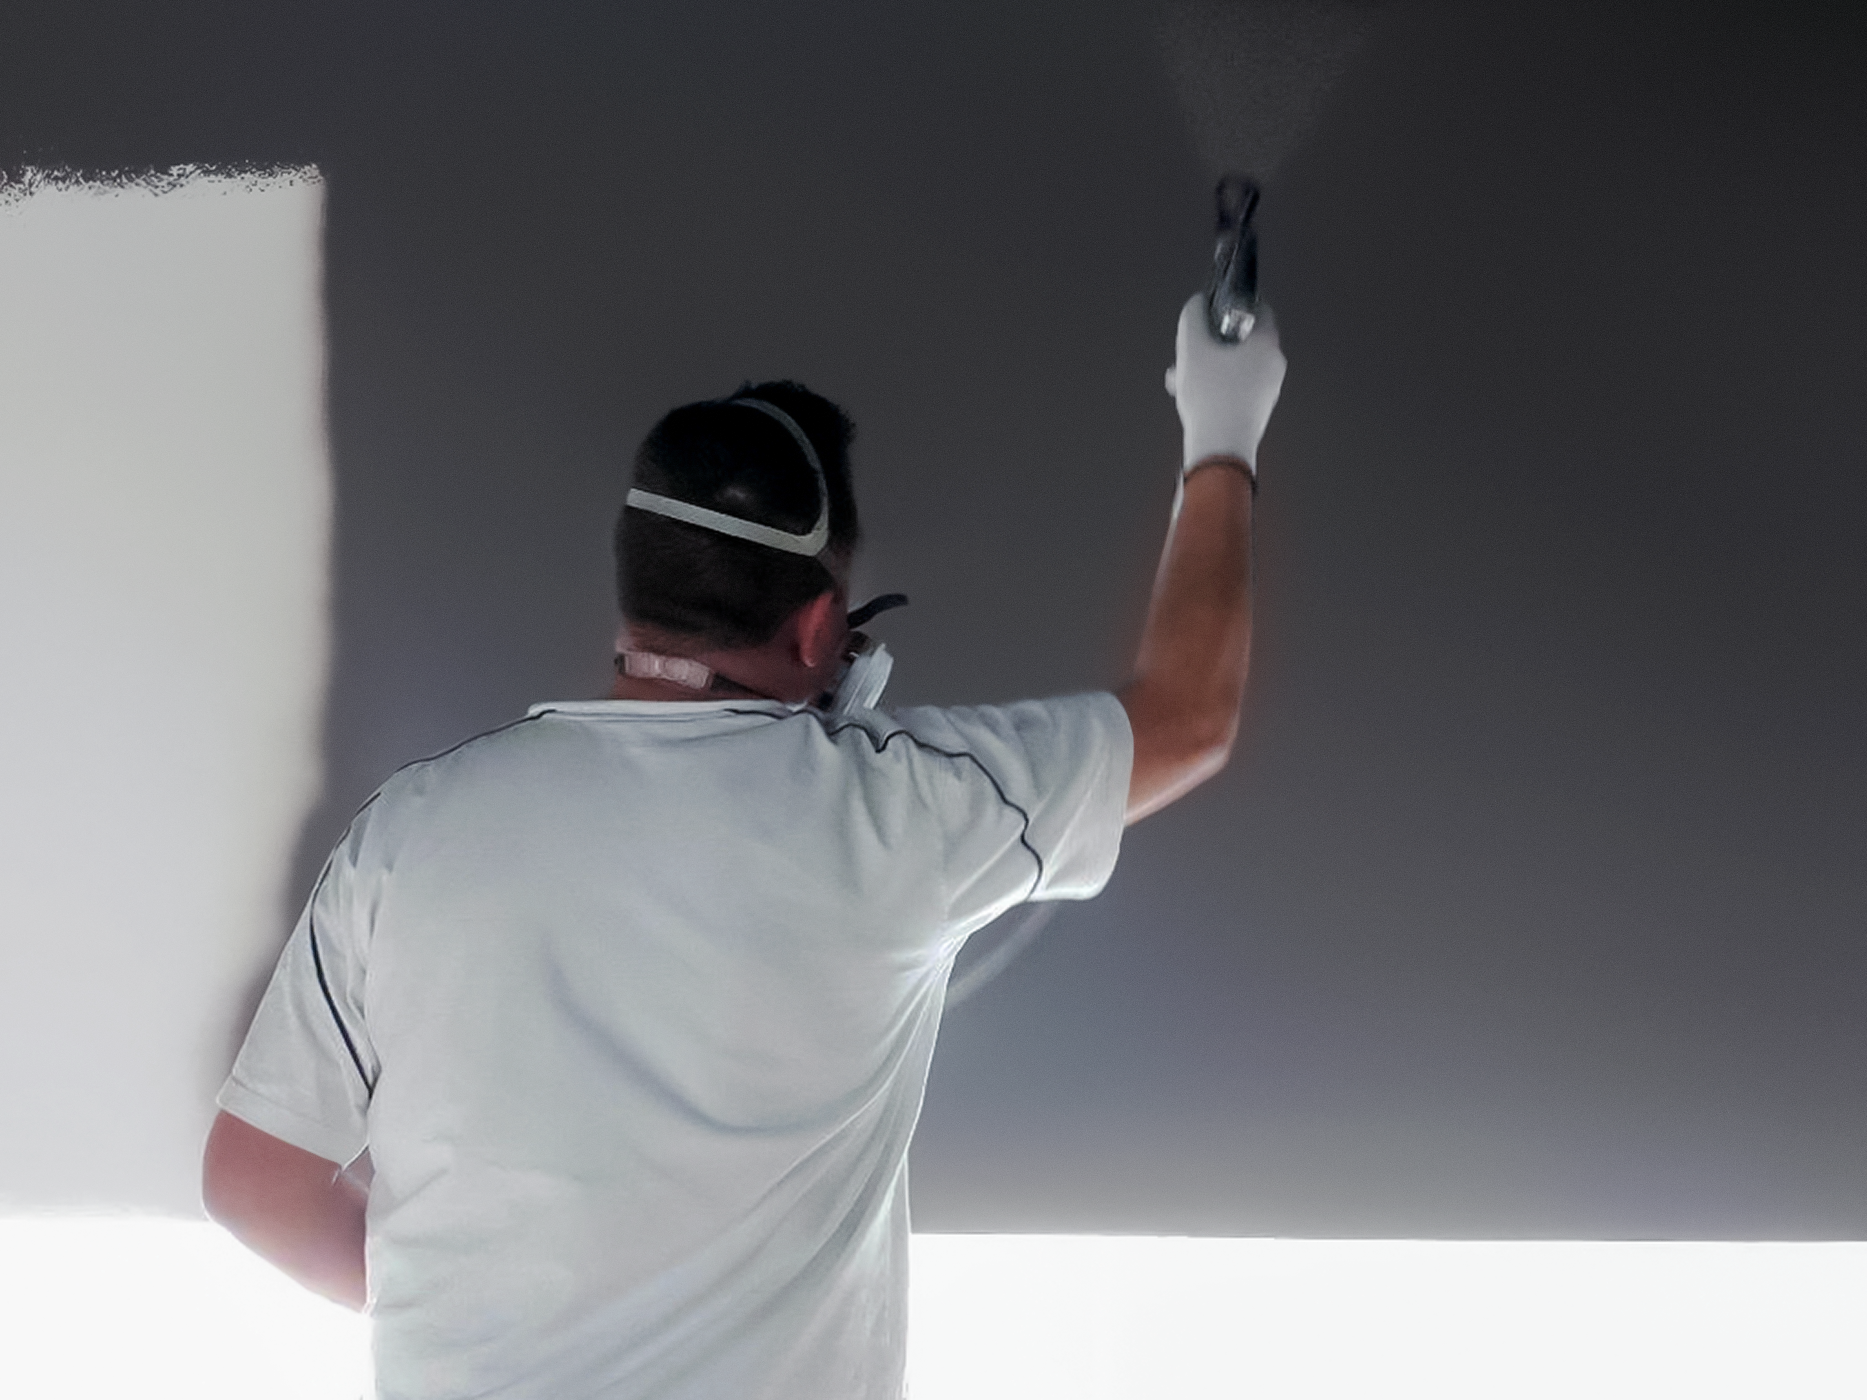

Painting the ESO Supernova

The ESO Supernova Planetarium & Visitor Centre is a cutting-edge free astronomy centre for the public located at the site of ESO Headquarters in Garching bei München, providing visitors with an immersive experience that will leave them in awe of the Universe we live in. The centre provides school classes and families with an unforgettable learning experience, where even the most abstract and distant topics in astronomy and physics are explained and visualised in an innovative way.

The ESO Supernova is due to open in April 2018 and the final touches are being added, such as the painting of the walls. We look forward to welcoming you to the centre!

Credit: ESO/F. Reckmann